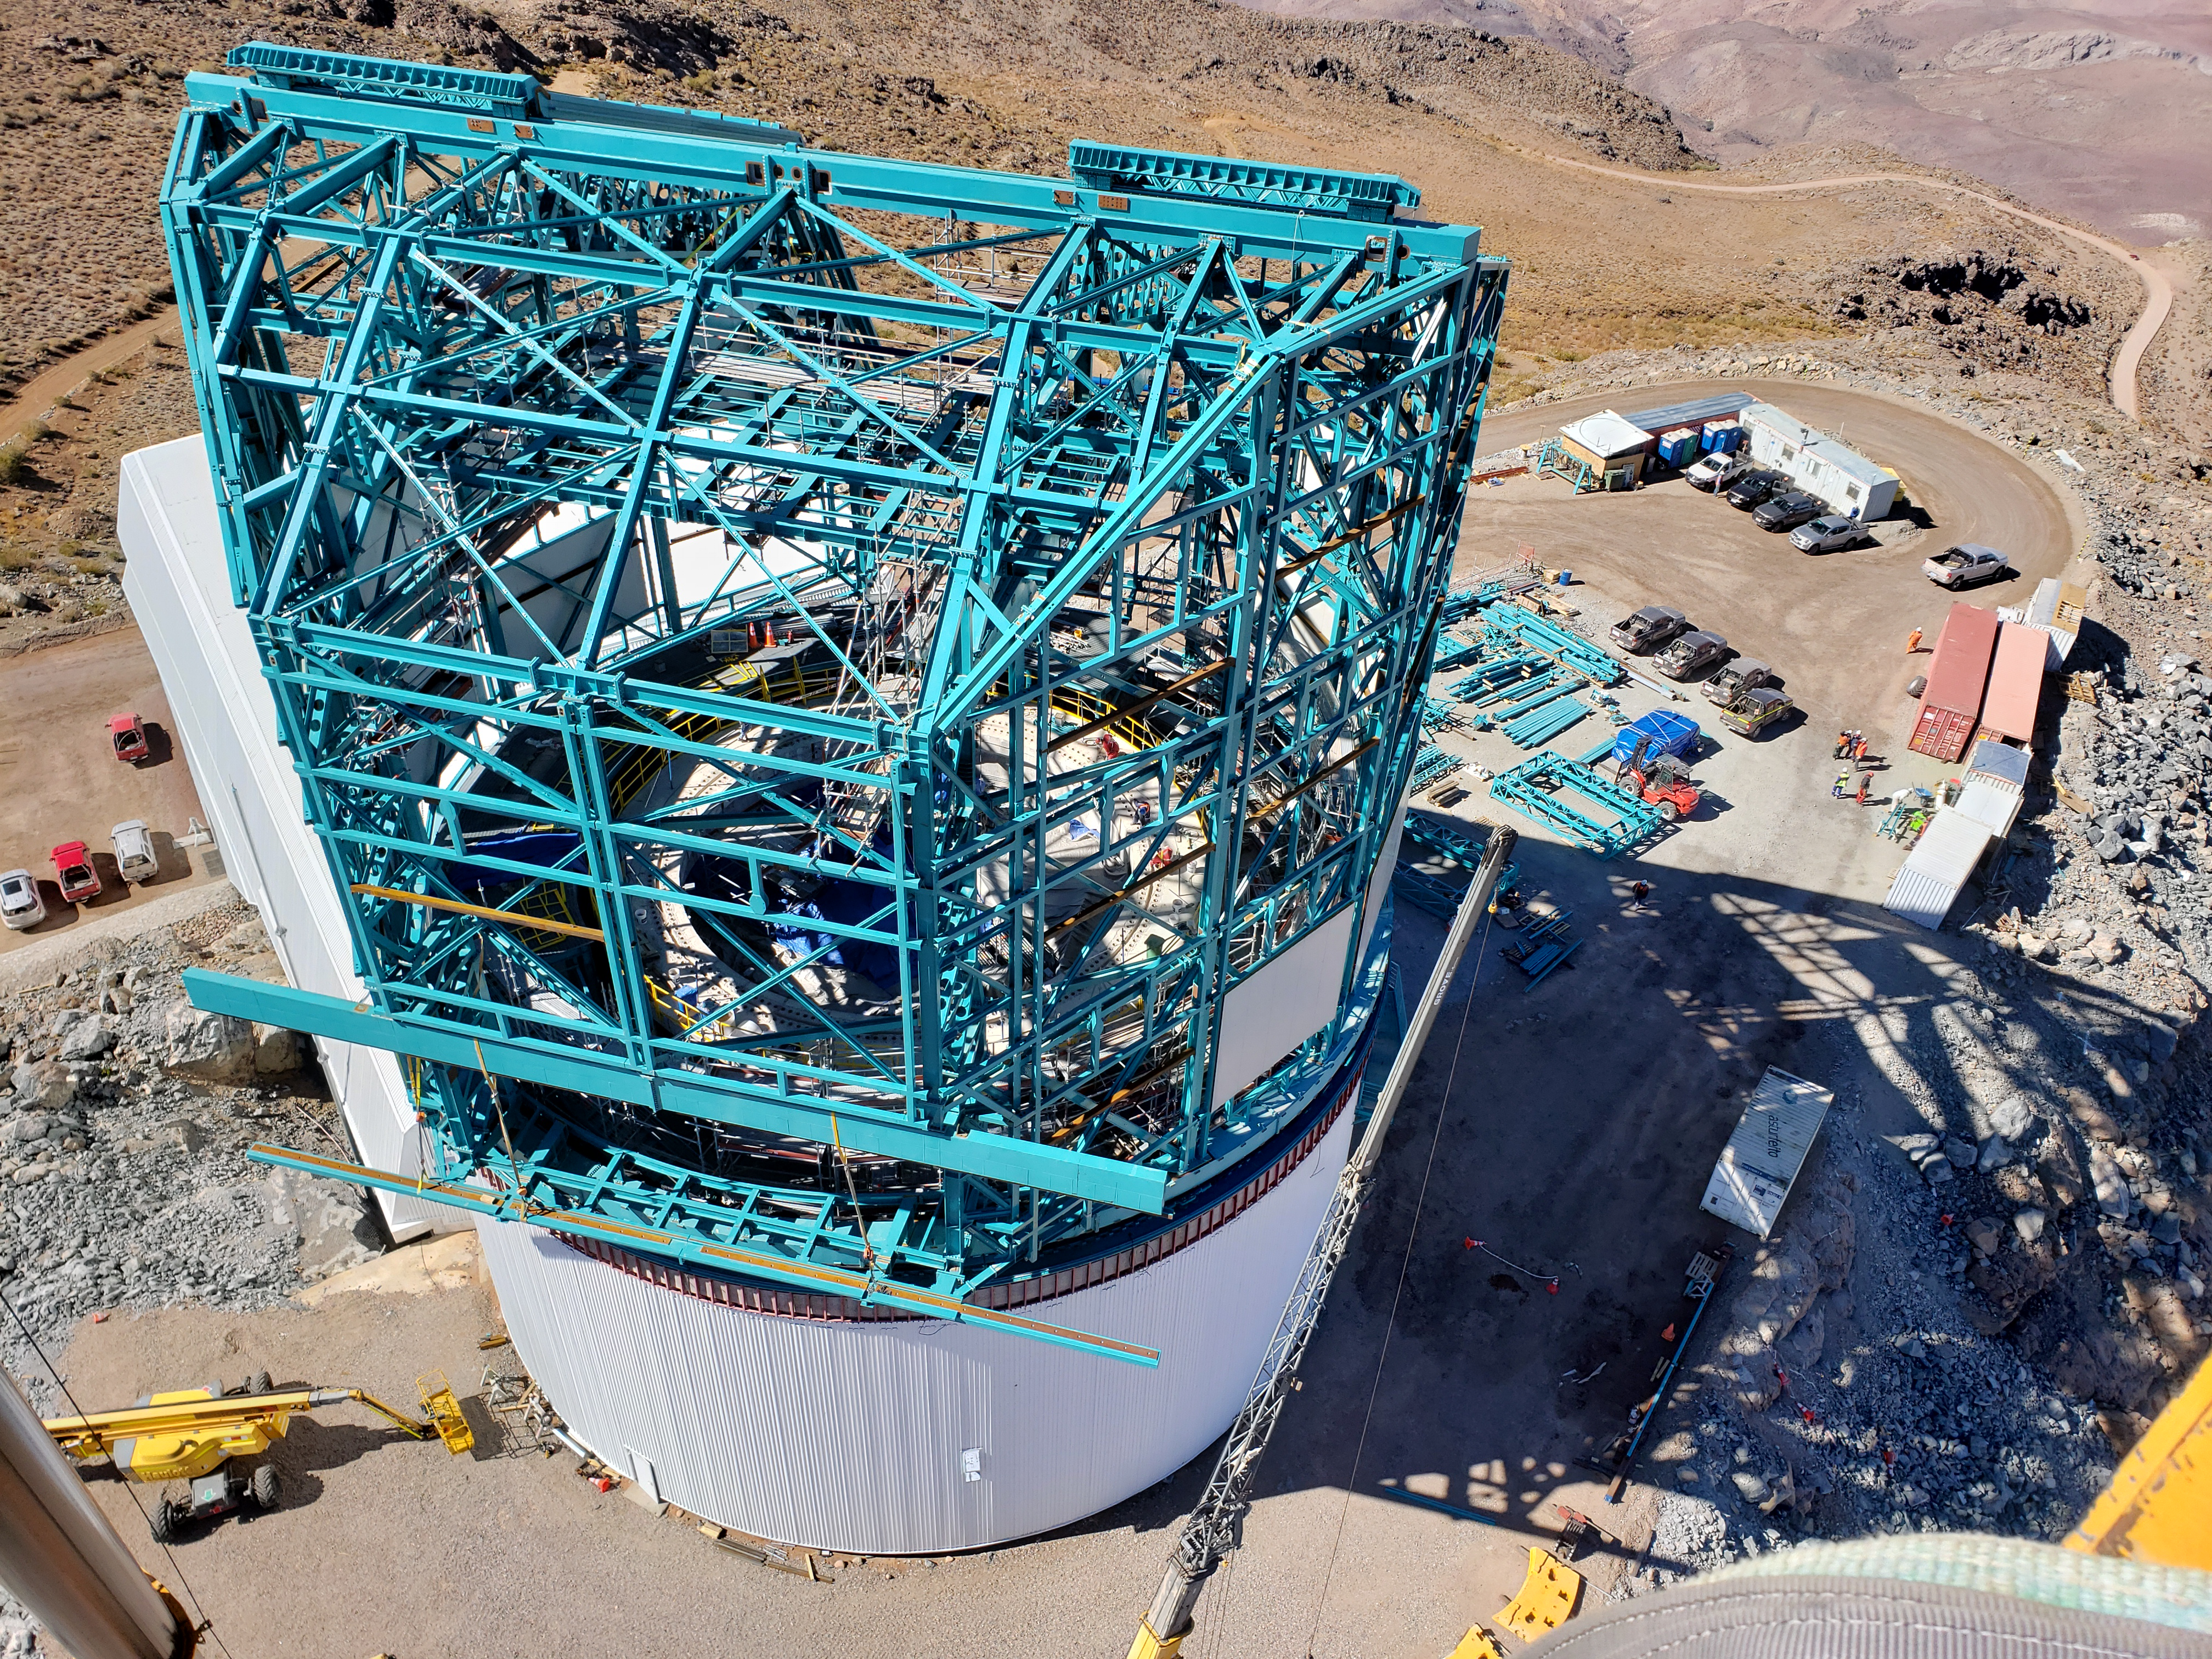

Summit Construction Progress October 2019

General overview photos of recent progress on the summit.

Credit: Rubin Observatory/NSF/AURA